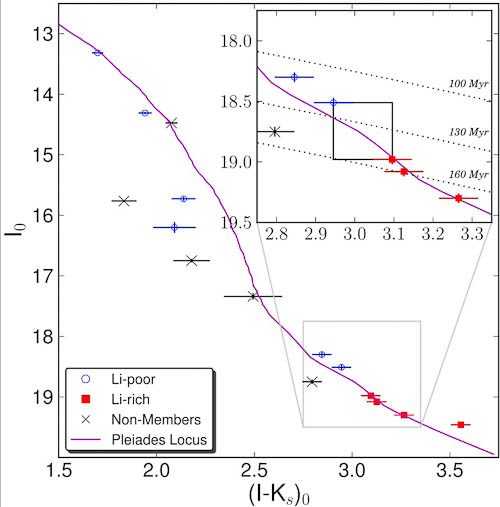

Color-magnitude diagram of stars that are members of the Blanco 1 cluster

Color-magnitude diagram of stars that are members of the Blanco 1 cluster, along with some nearby non-members. The lithium-rich stars (red squares) show lithium absorption in their spectra, unlike the lithium-poor objects (blue circles). The boundary between the two groups depends on the age of the cluster, which the inset shows to be around 130 million years.

Credit: International Gemini Observatory/NOIRLab/NSF/AURA